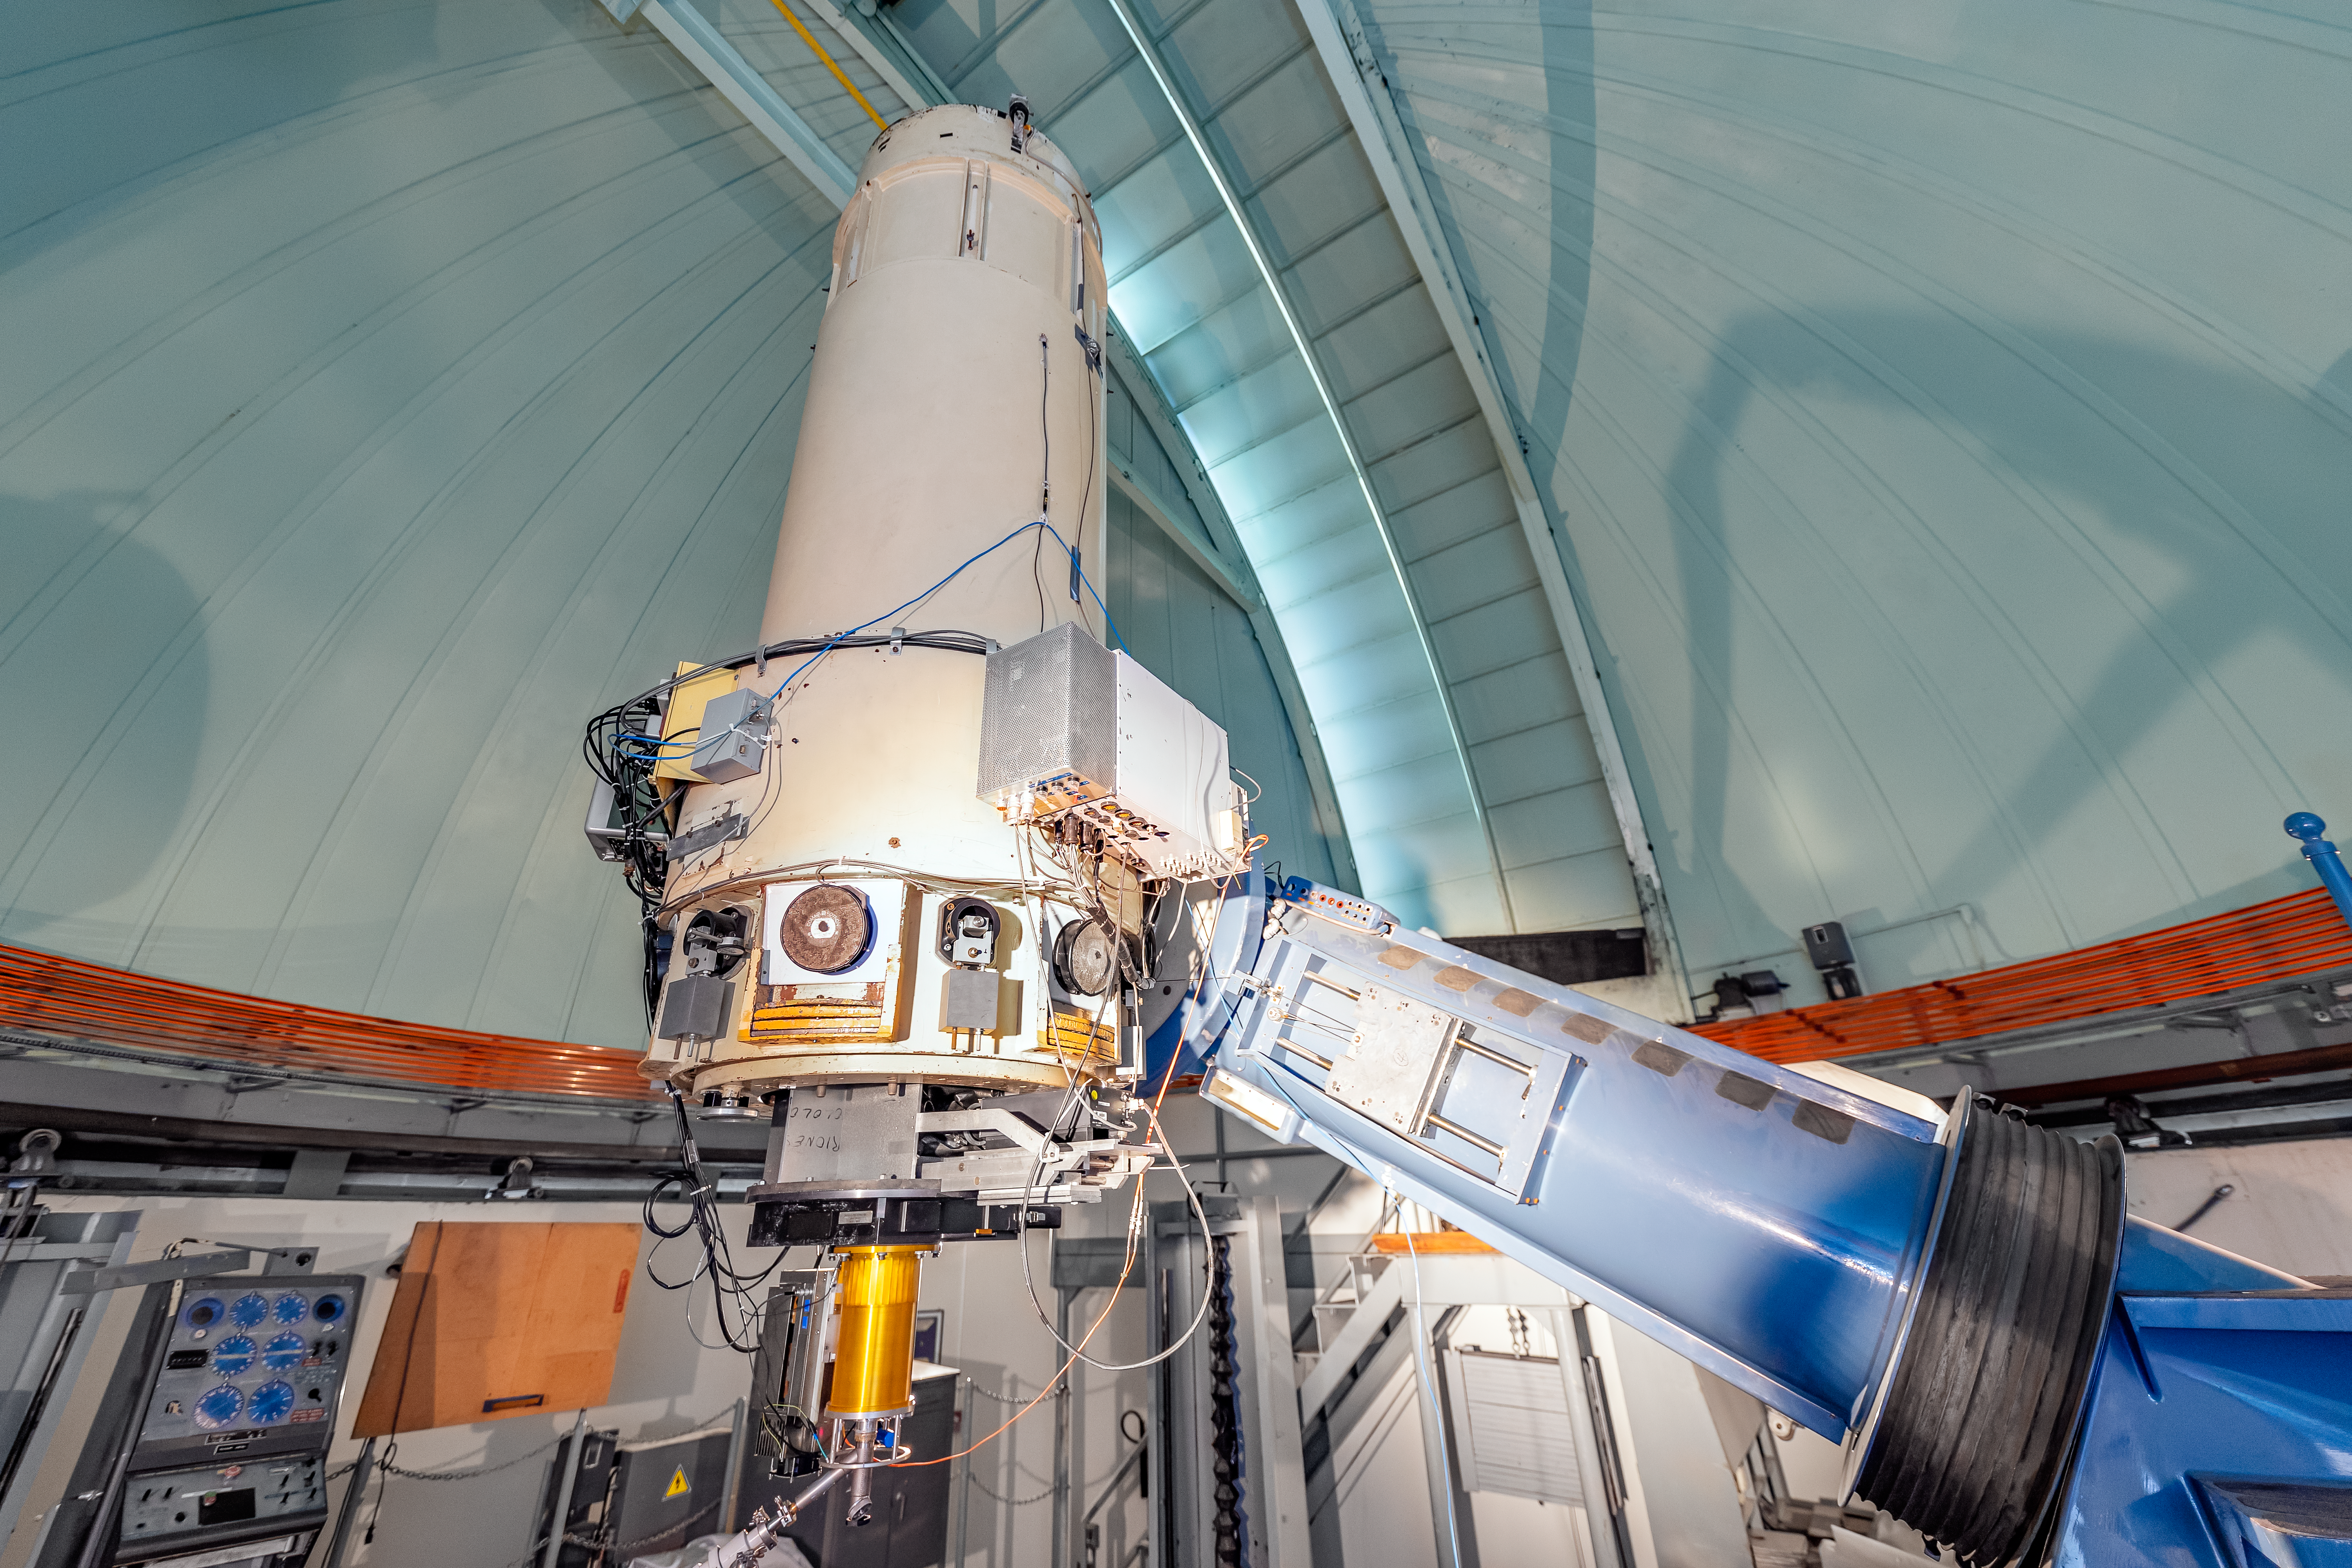

SMARTS 0.9-meter Telescope Interior

The interior of the SMARTS 0.9-meter Telescope on Cerro Tololo in Chile.

Credit: CTIO/NOIRLab/NSF/AURA/ T. Slovinský